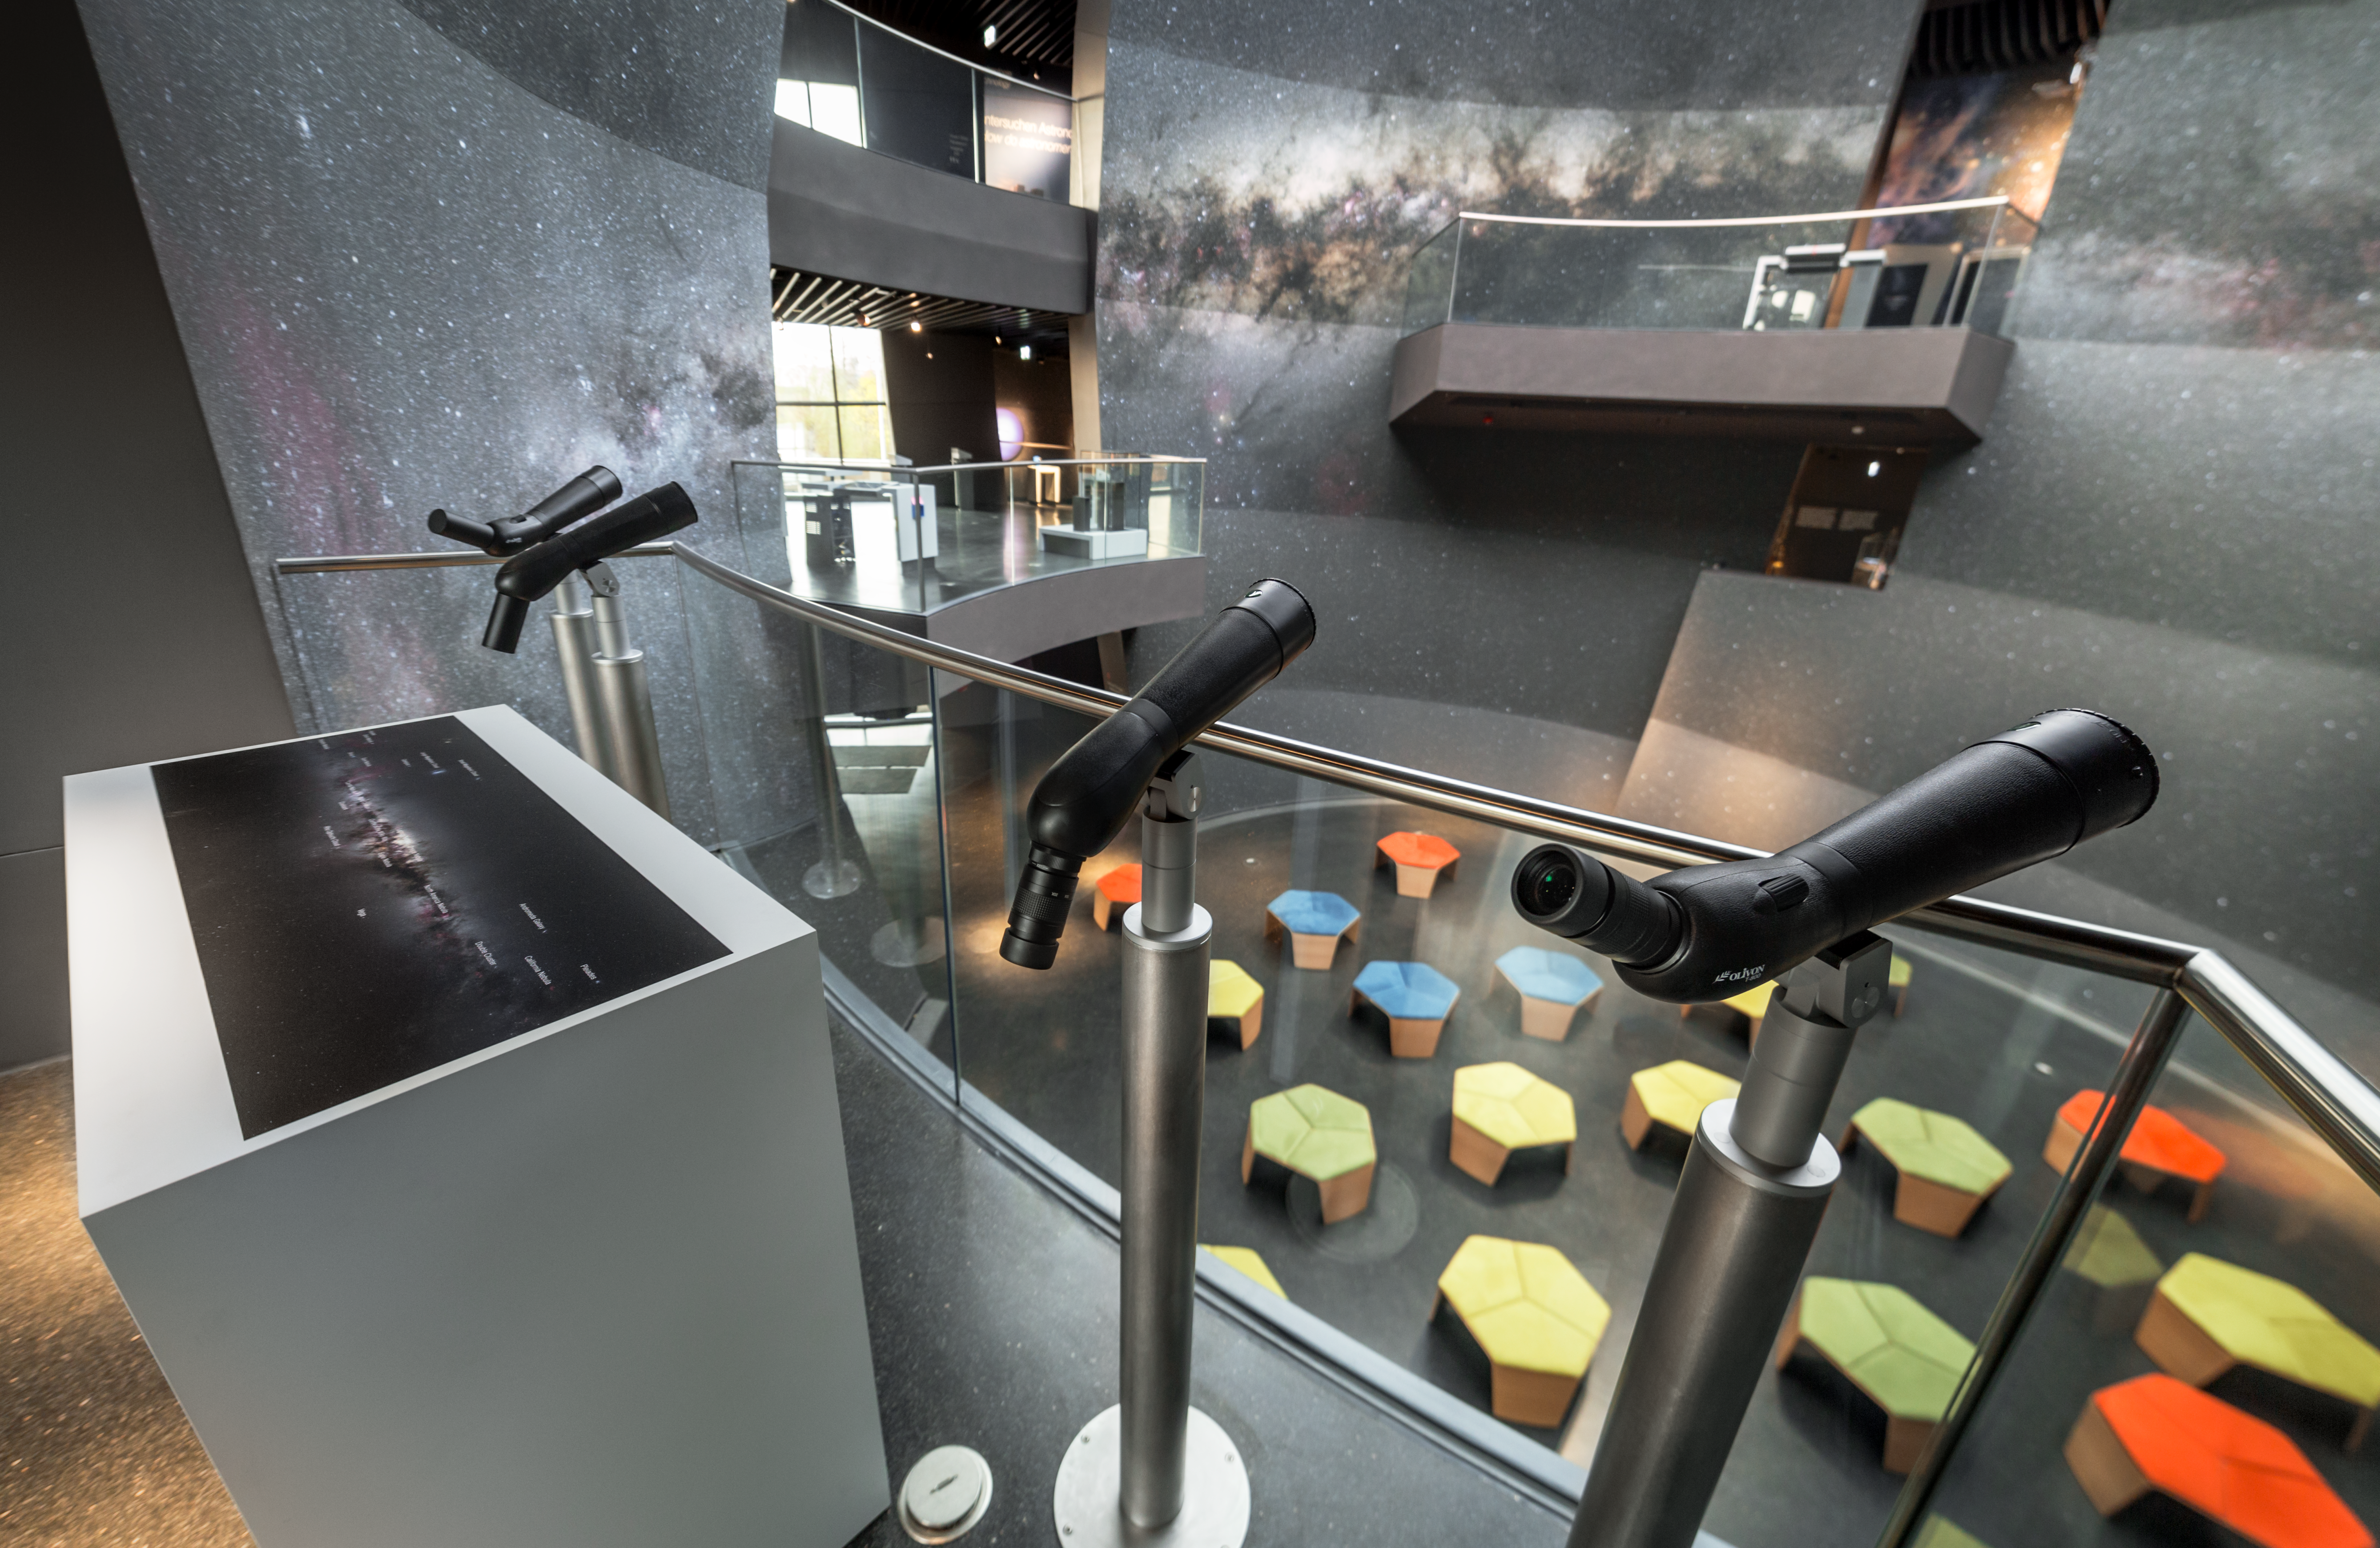

Views of the Void

The Void is located in the centre of the ESO Supernova Planetarium & Visitor Centre and is a great space for functions and special events. Look through one of the telescopes, which are part of the exhibition The Living Universe, placed along the balcony areas at the full wall covered by the Milky Way galaxy. Use the helpful guide which highlights points of interest that you might want to see.

Credit: ESO/P. Horálek